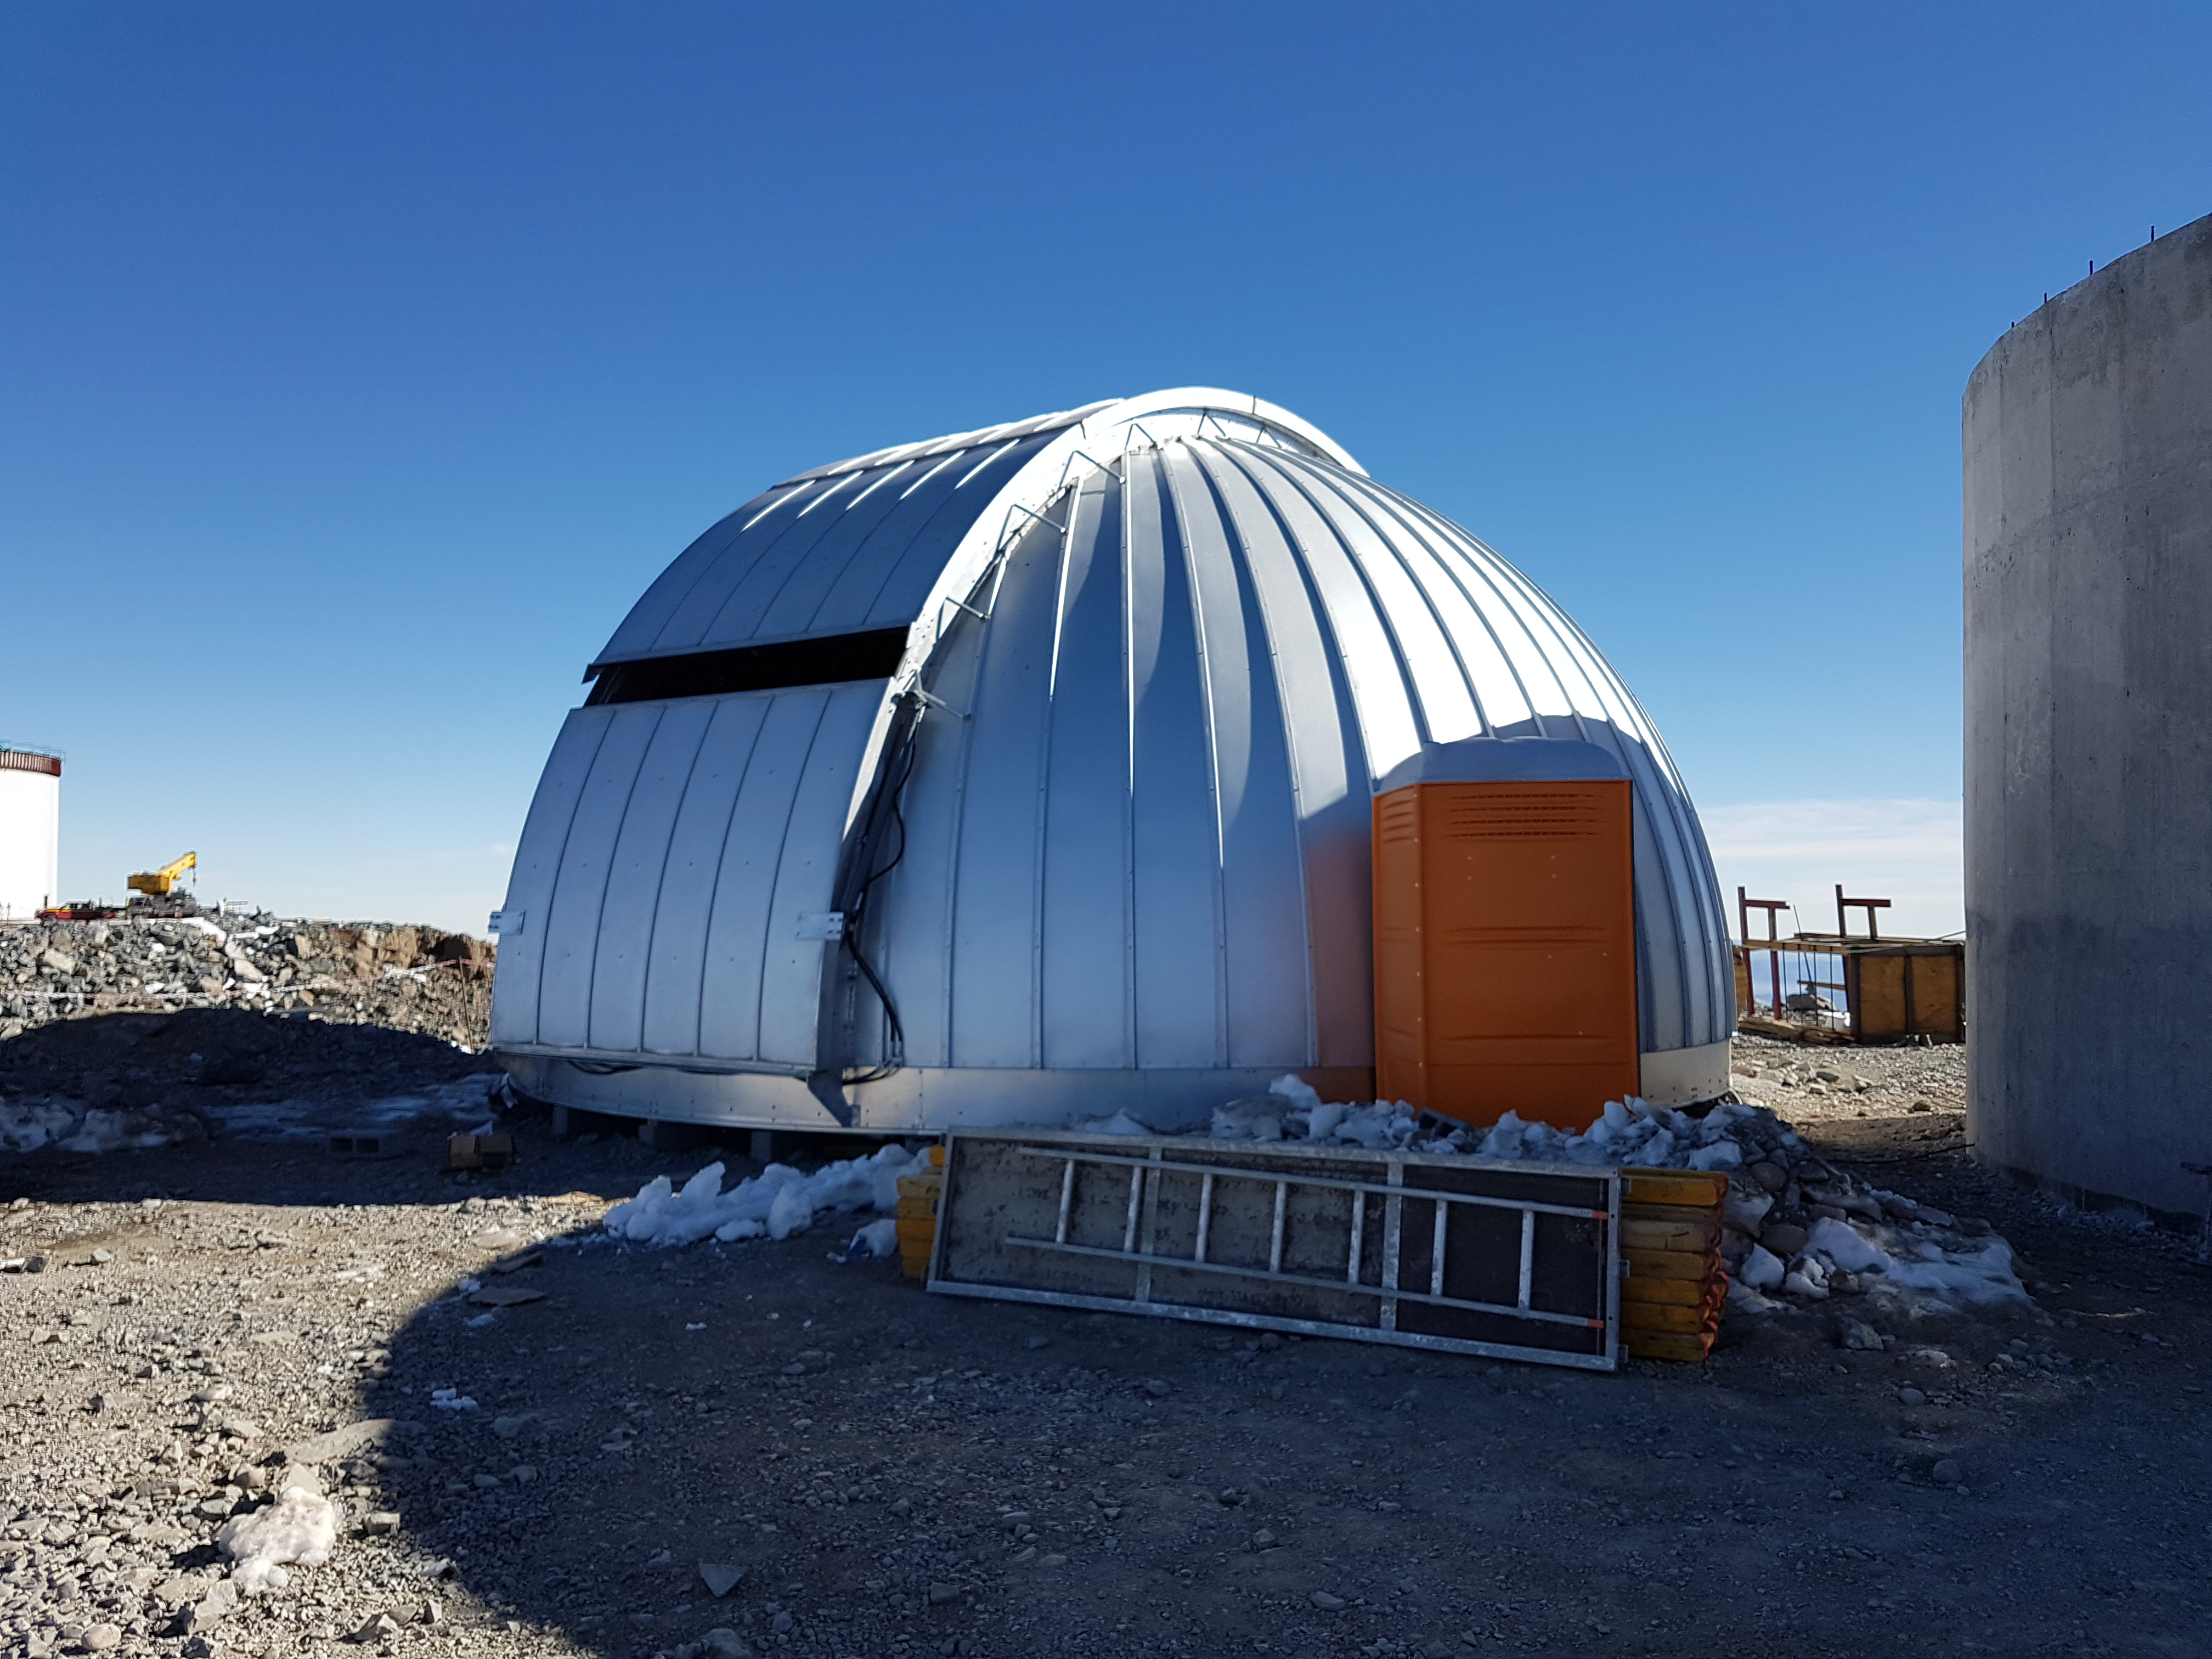

Summit Construction Update 06132017

Auxiliary Telescope in the final phase of the concrete pour. All the steel is in place.

Credit: Rubin Observatory/ NSF/ AURA